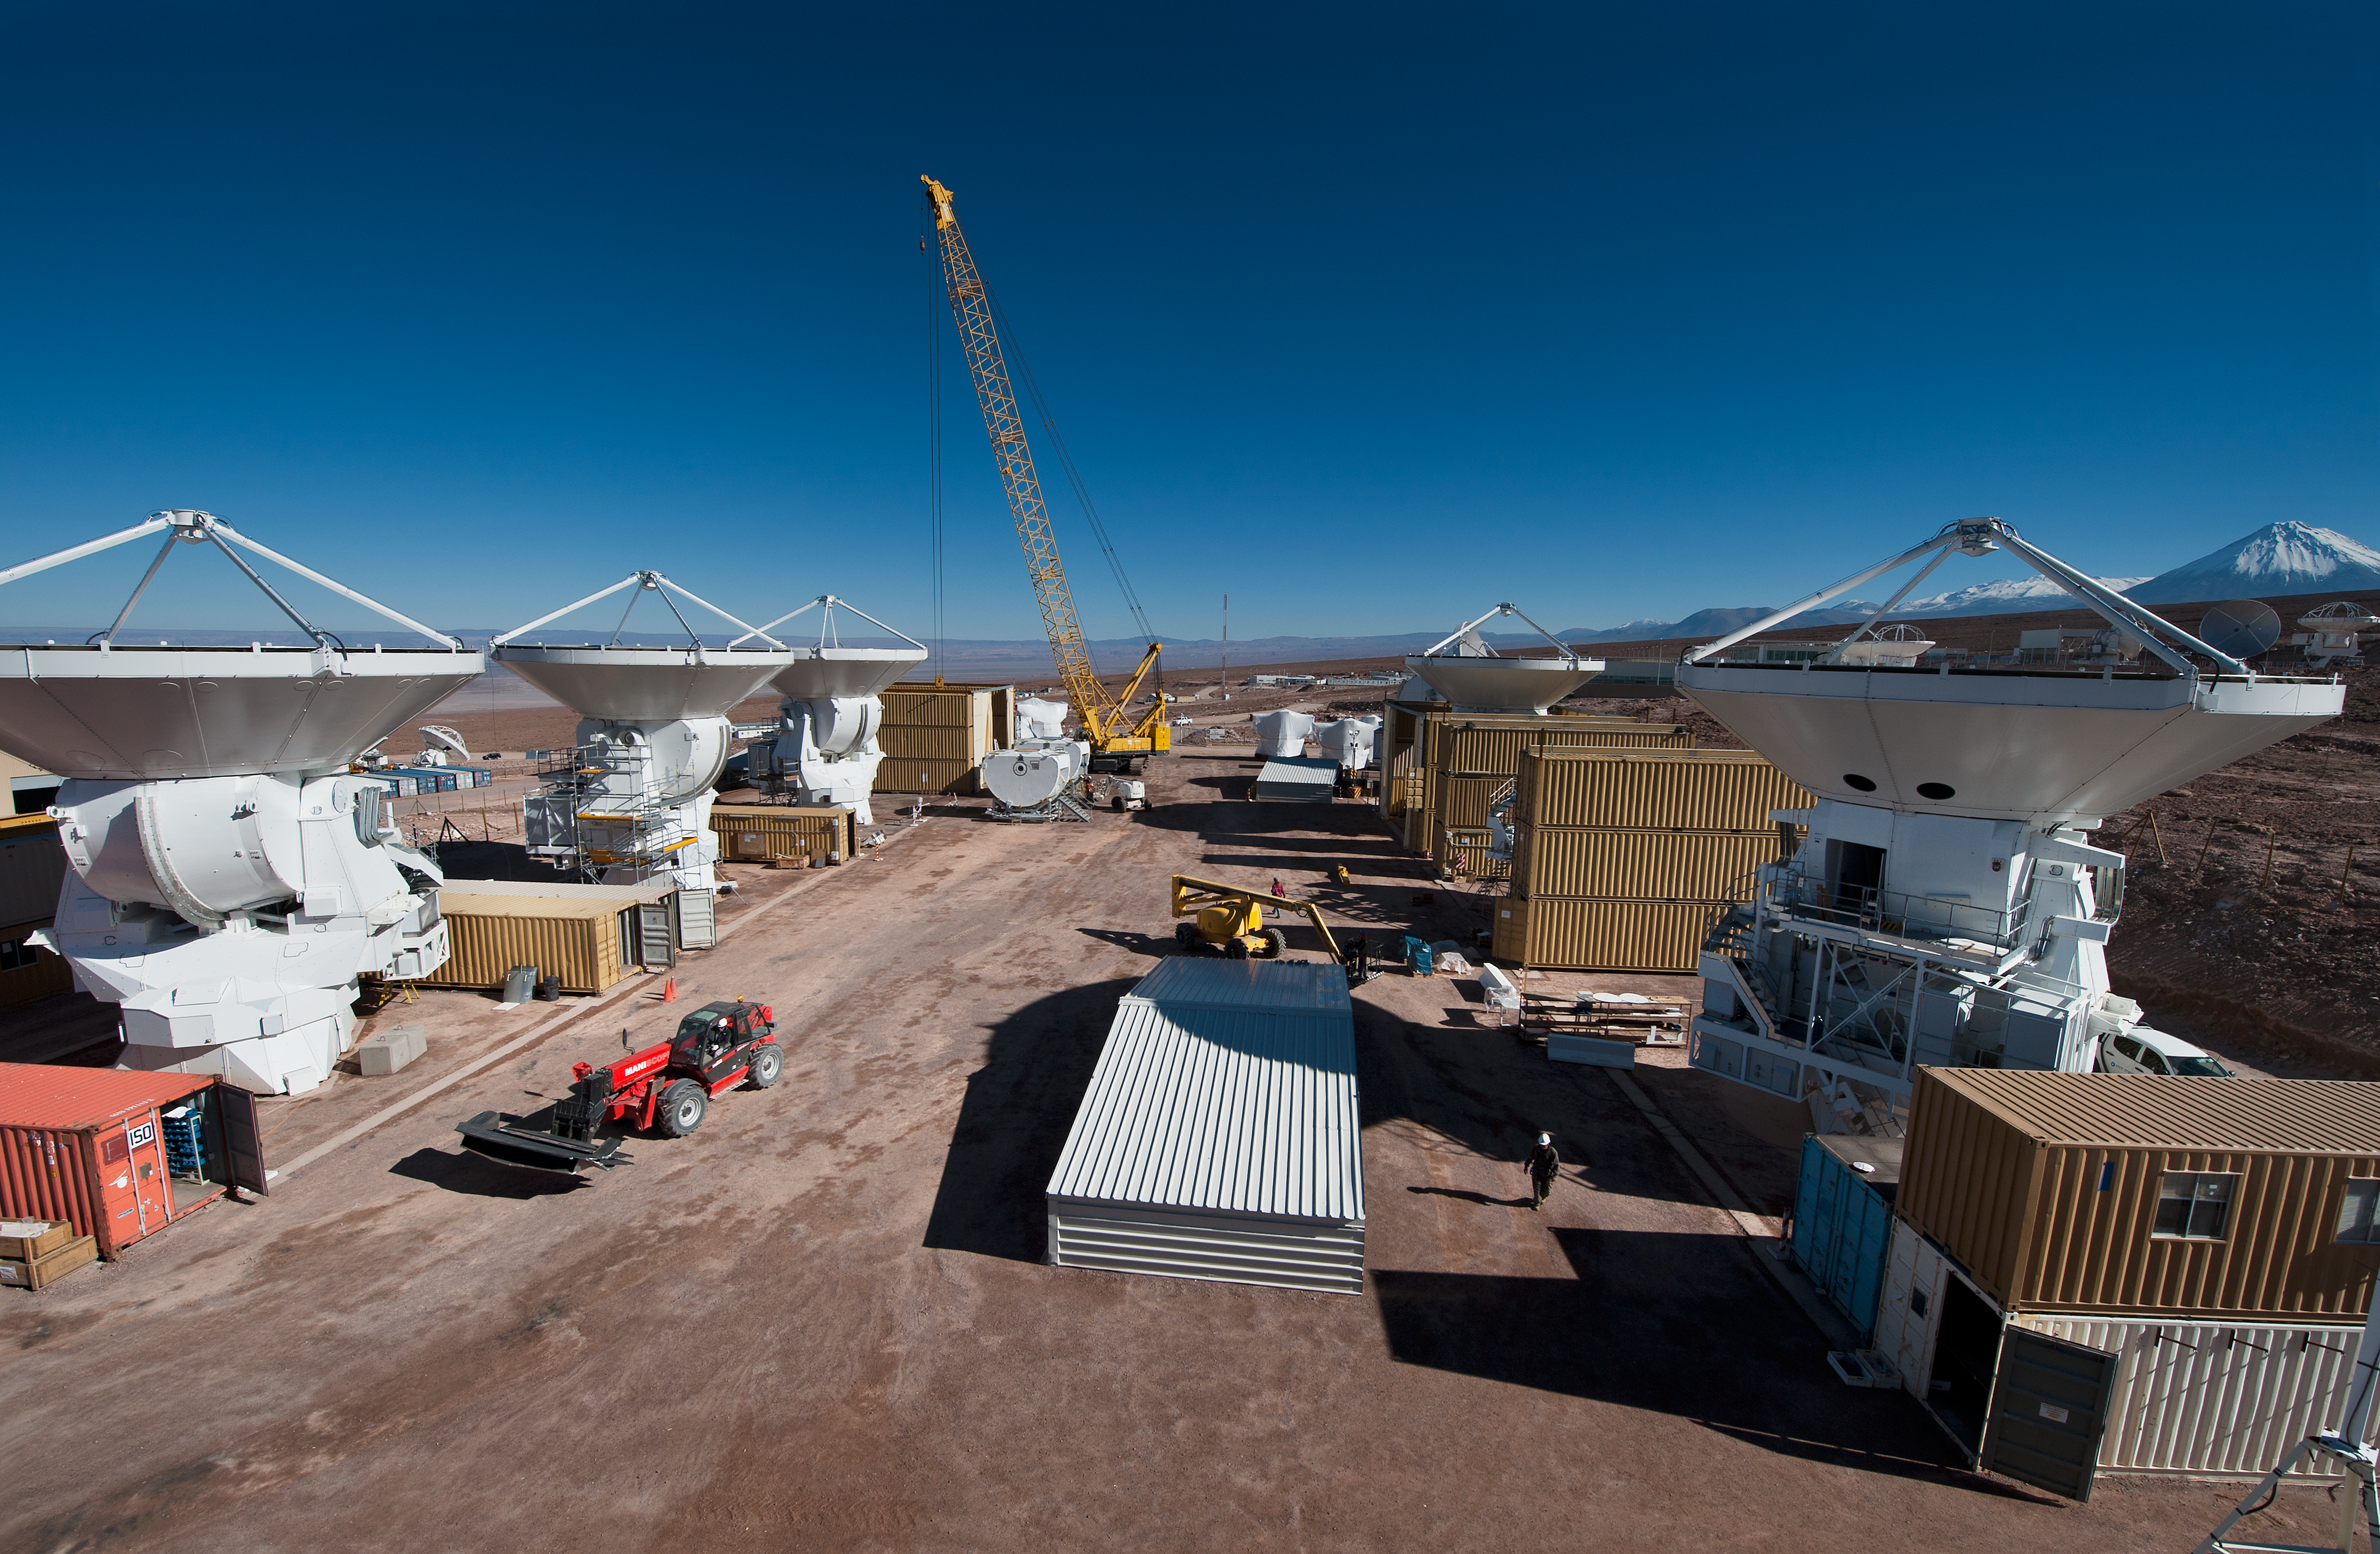

ALMA antenna assembly

ALMA antennas were assembled and tested at a more comfortable altitude of 2,900m, before being carried into the ALMA site, at 5,000m.

Credit: ESO/Max Alexander